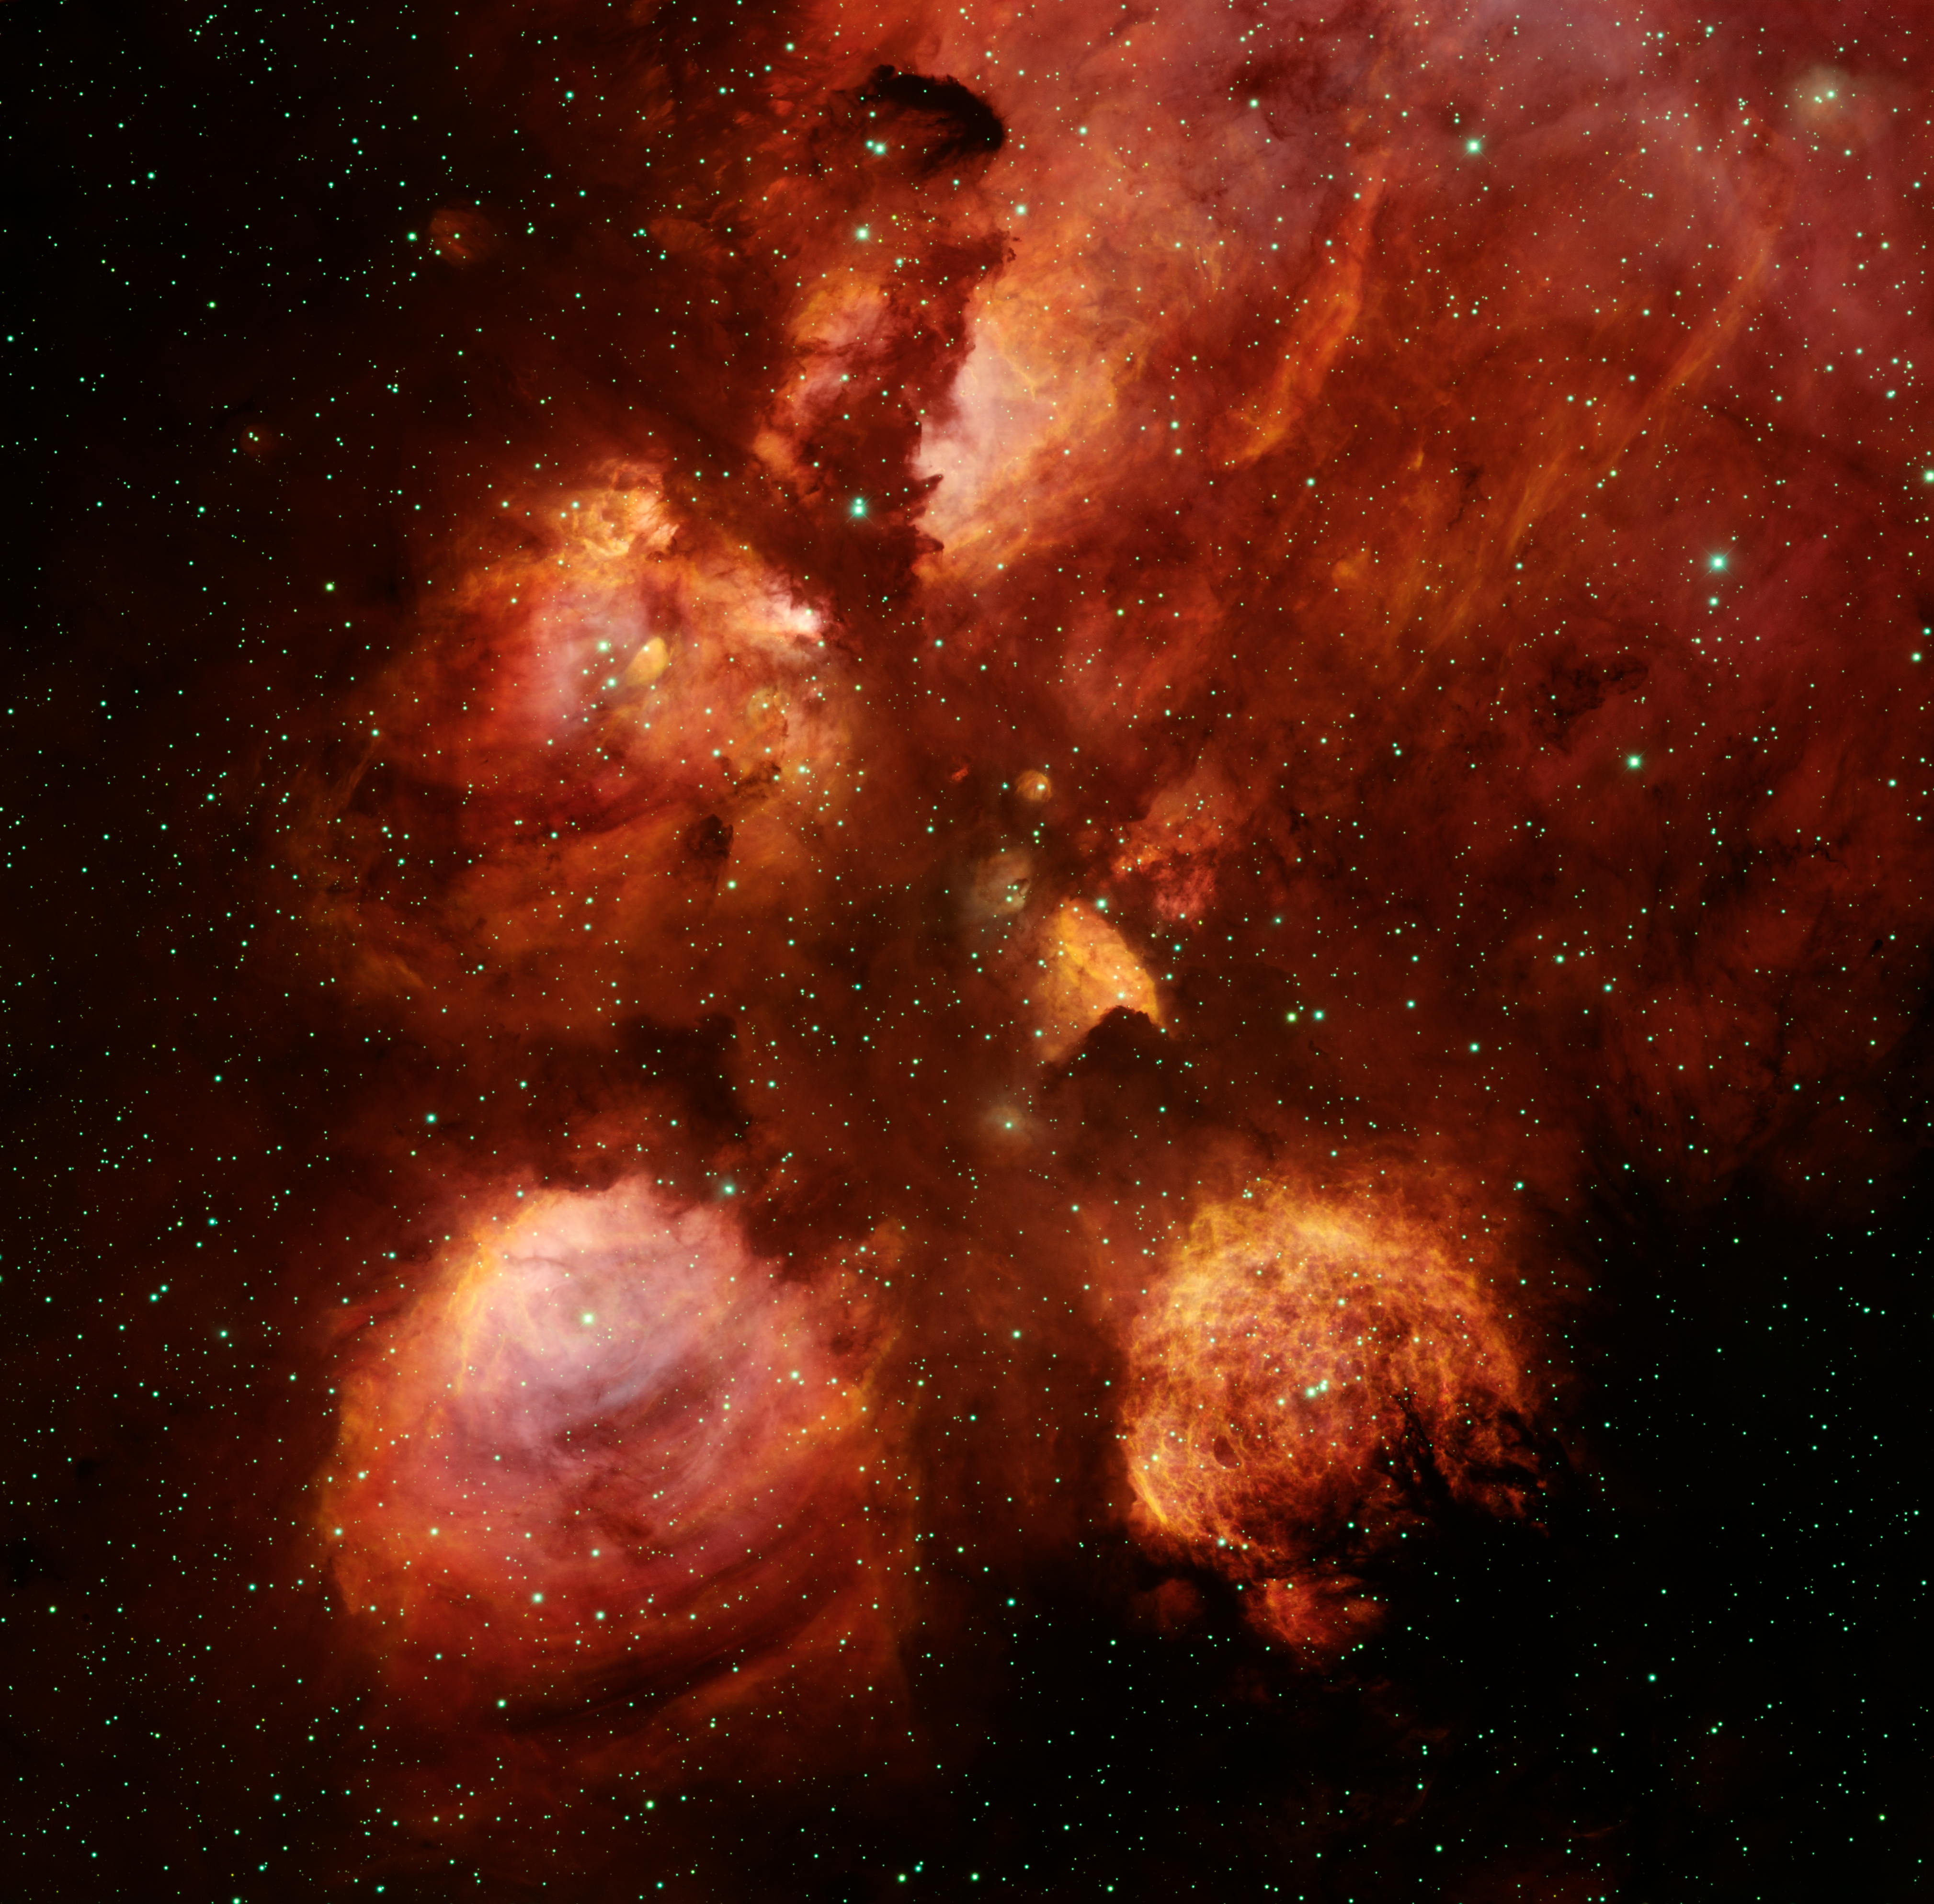

NGC 6334, The Cat’s Paw Nebula

This image of emission nebula NGC6334 (the Cat’s Paw Nebula), a star-forming region in the constellation Scorpius, was taken in 2007 using the Mosaic-2 imager on the Blanco 4-meter telescope at Cerro Tololo Inter-American Observatory. The colors of the nebula are reddened by intervening dust in the plane of the Milky Way galaxy. The image was taken as part of a continuing campaign of public-release images using both NOAO 4-meter telescopes.

Credit: T.A. Rector/University of Alaska Anchorage, T. Abbott and NOIRLab/NSF/AURA